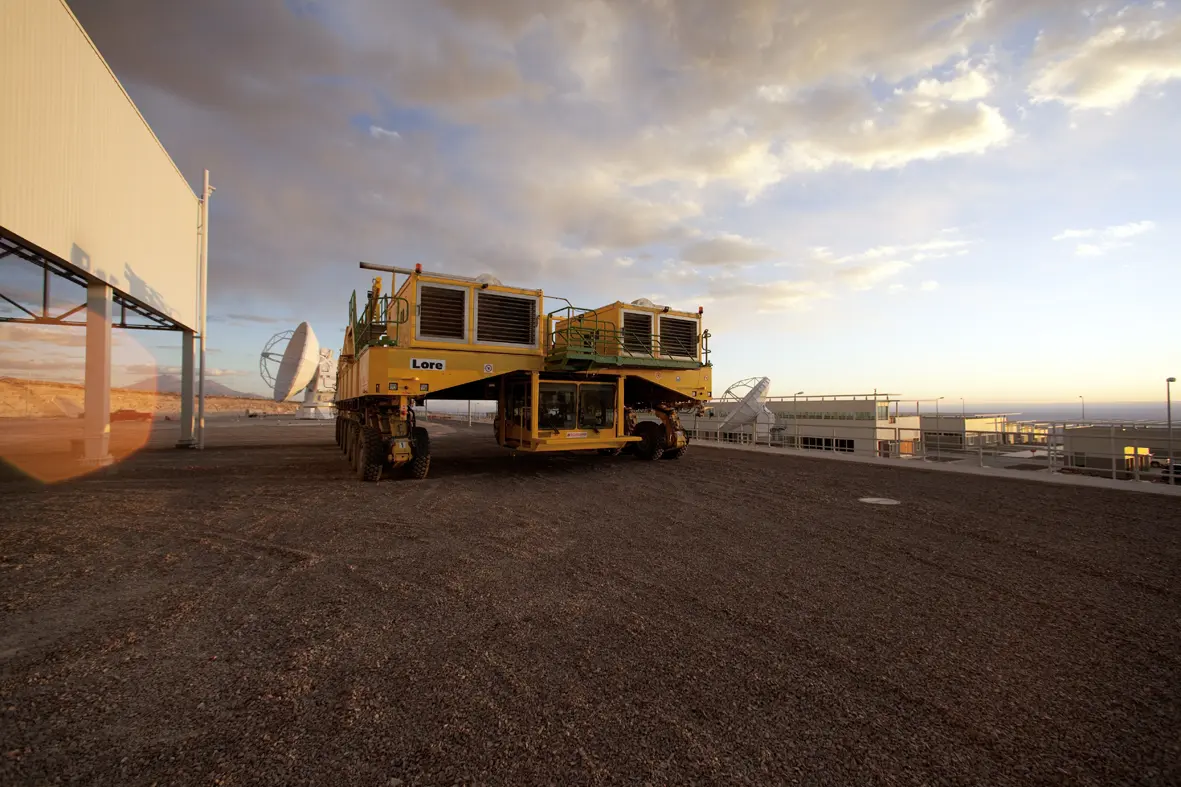

Transporter

ALMA — comprises 66 high-precision antennae, spread over distances of up to 16 kilometers. The ability to reposition the antennae is part of what makes ALMA such a powerful telescope. Each state-of-the-art component weighs in at over 100 tons, yet despite their bulk they require incredibly precise positioning. That is where the ALMA transporters, fondly named Otto and Lore, come in. These bright yellow behemoths are able to position the antennas to within a few millimeters, ensuring accurate placement on the antenna foundation pads.

Credit: ALMA (ESO/NAOJ/NRAO)